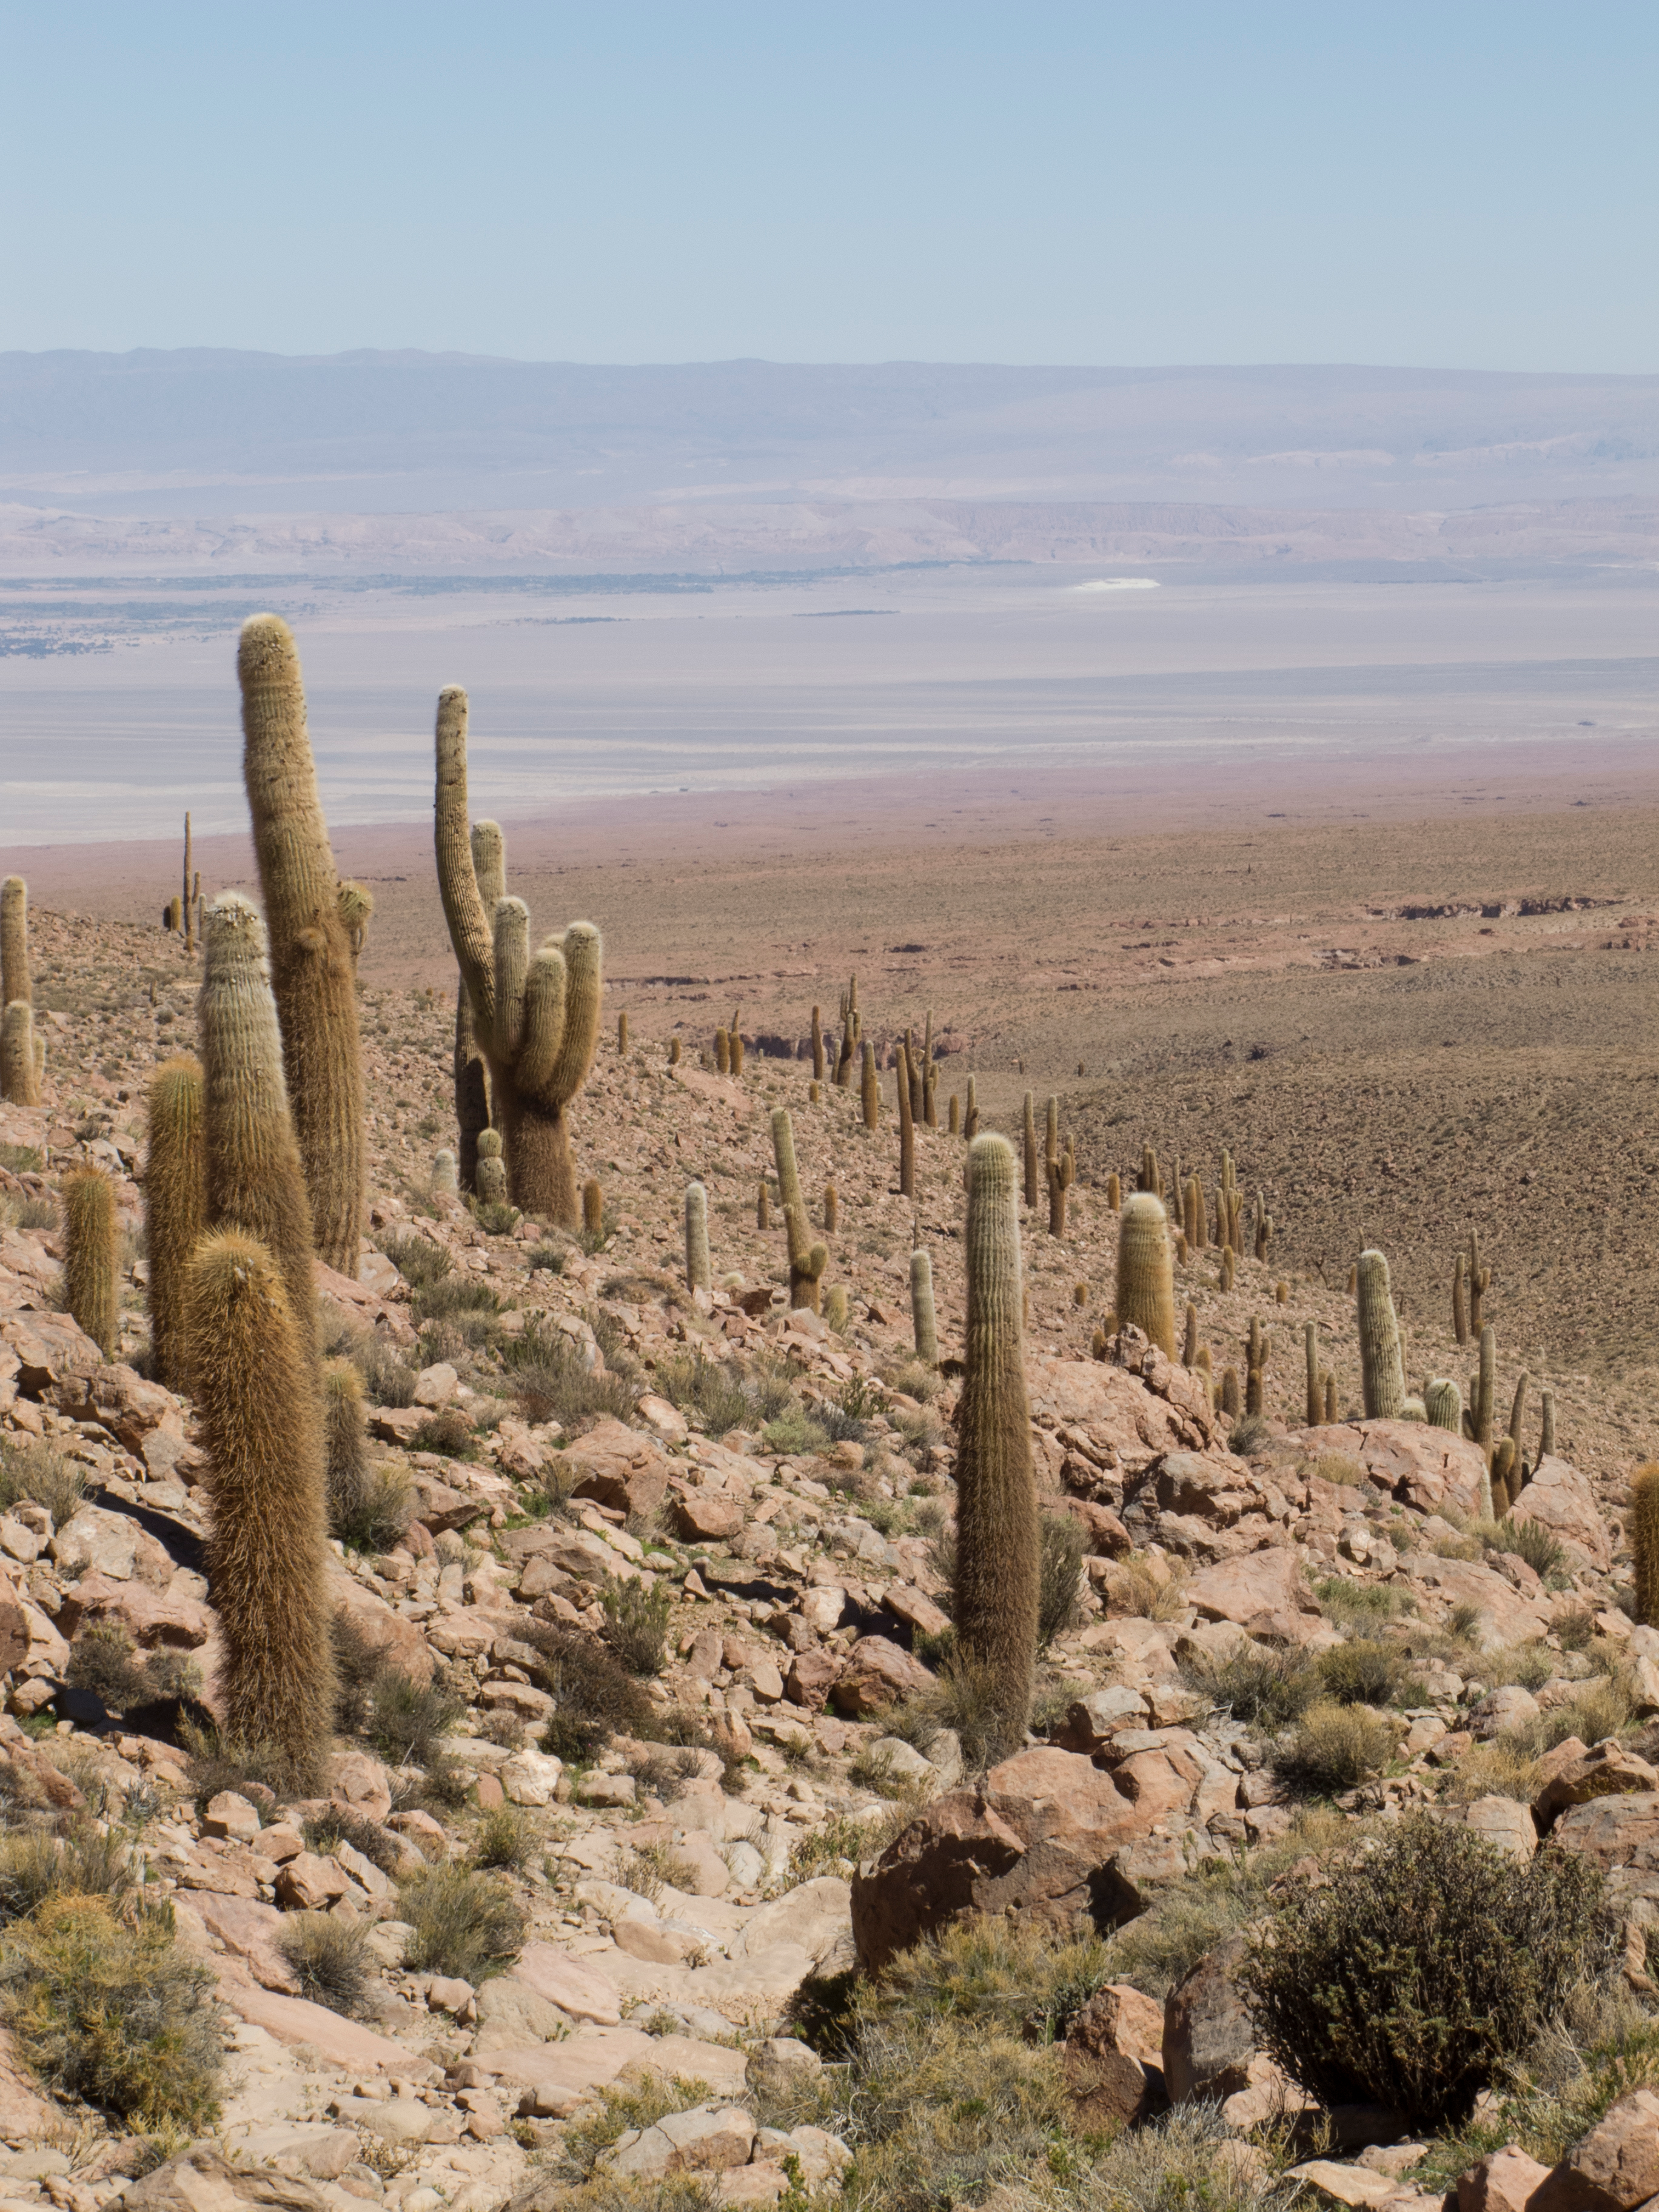

Cardones

Between 2,600 and 3,800 meters, there is a beautiful cactus called Cardón (Echinopsis atacamensis). It is a tall and robust cactus, the wood of which is used by locals in construction, carpentry and crafts. They can reach seven meters high and 70 cm in diameter. Its fruit, called pasakana, is edible. Today, due to its use and its scarce natural regeneration, it is in a Vulnerable and Near Threatened (NT) state under the IUCN.

Credit: ALMA (ESO / NAOJ / NRAO)